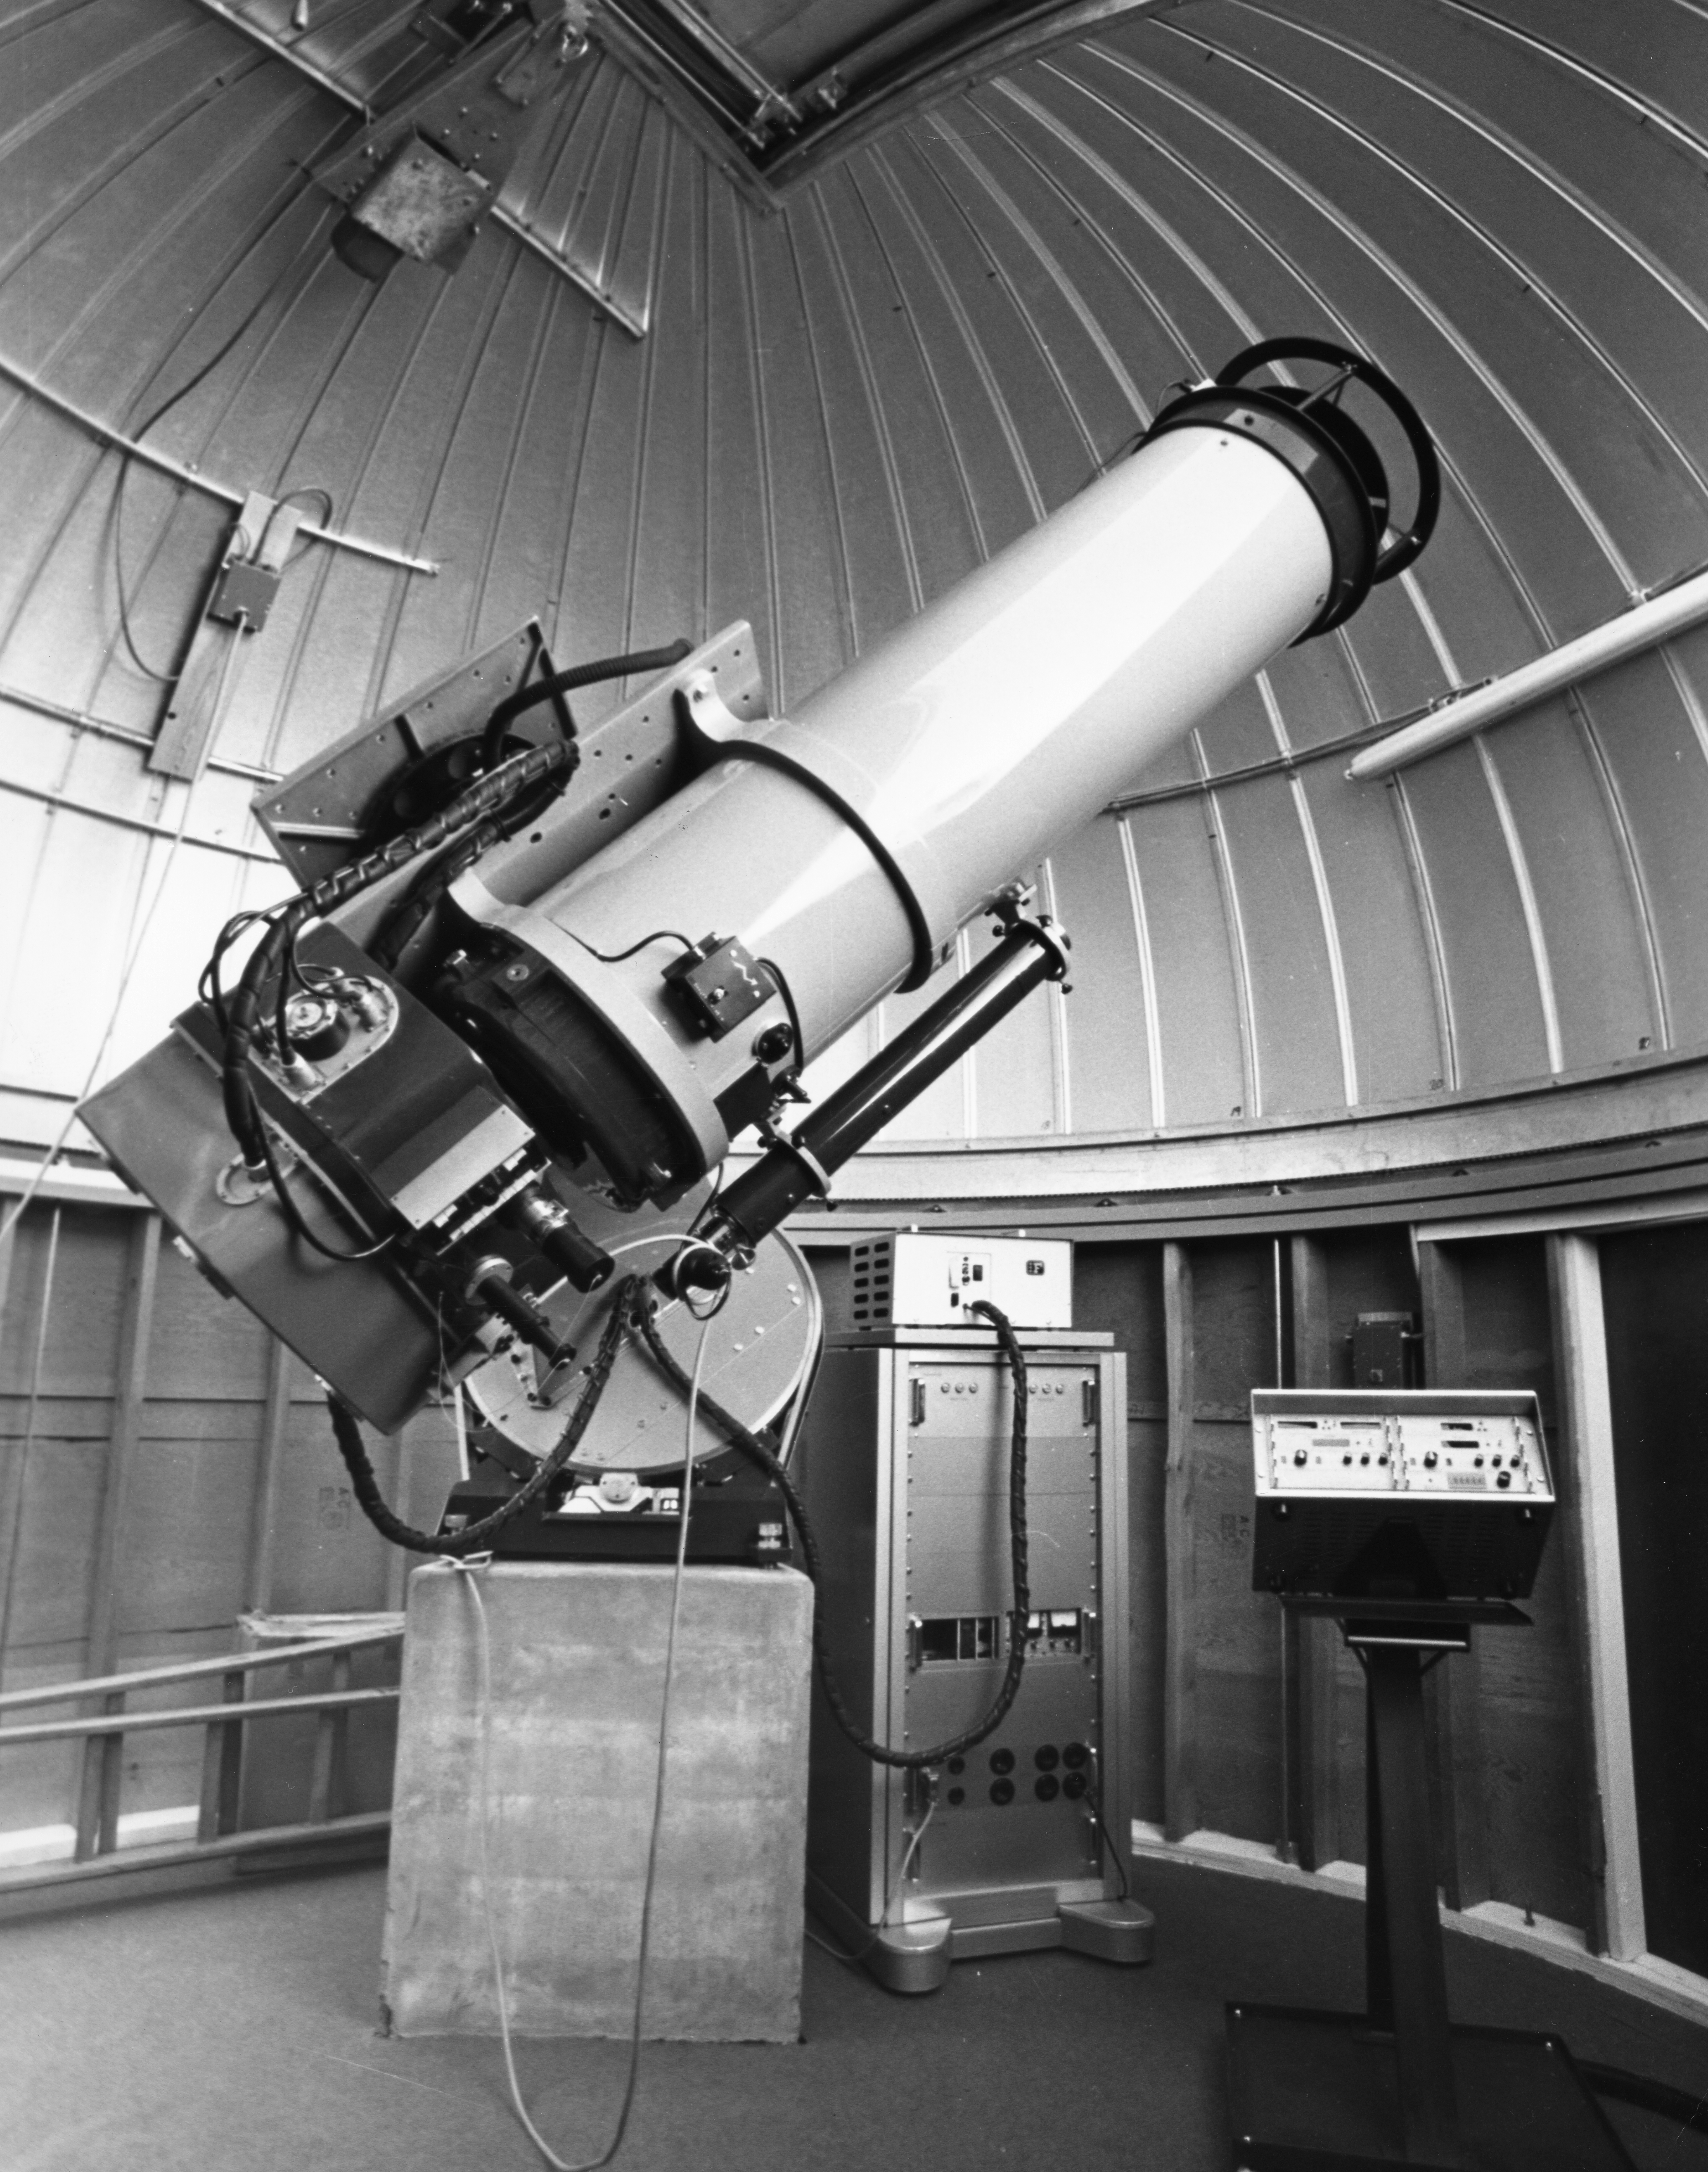

The Swiss 0.4-metre telescope in 1976

The Swiss 0.4-metre telescope was installed on La Silla in 1975 and run by the Geneva Observatory for photometric studies. Further details can be found in the ESO Messenger Number 6, page 3.

Credit: ESO